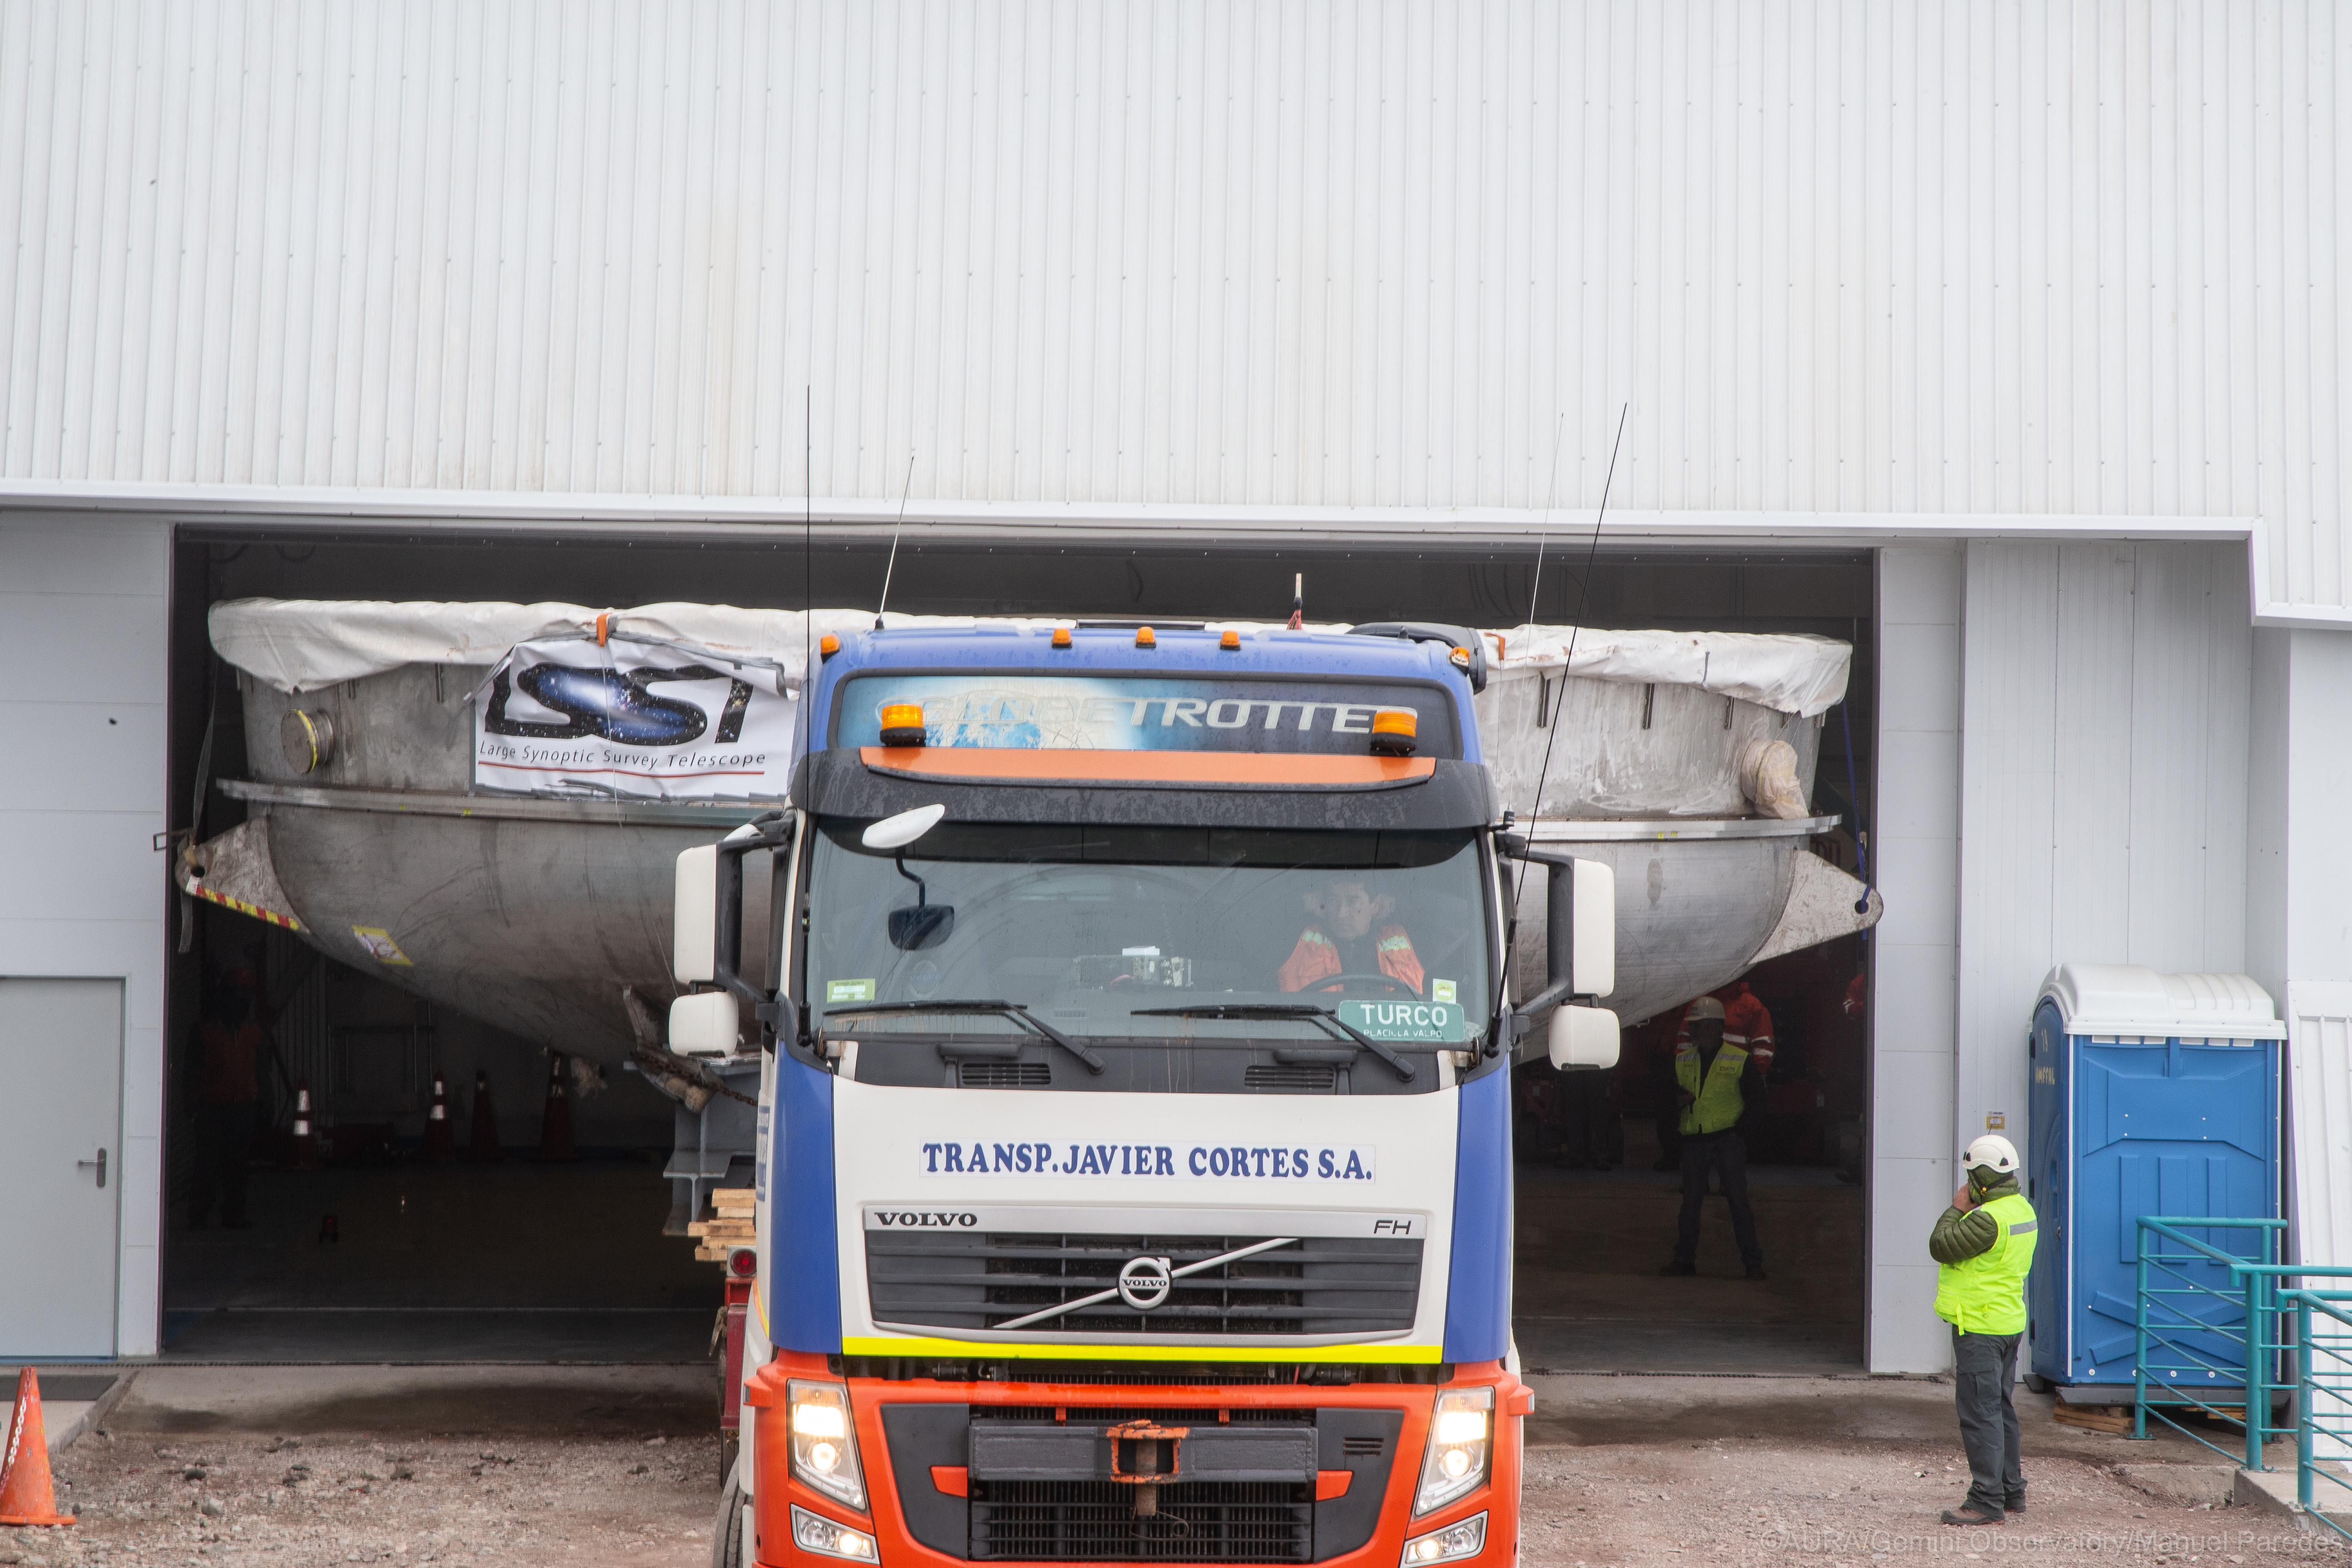

LSST Coating Chamber Arrival

November 11, 2018 - The Coating Chamber for the Large Synoptic Survey Telescope (LSST) arrived on the summit of Cerro Pachón, safely completing a 15 week journey from Deggendorf, Germany, where it was constructed. The 128-ton Coating Chamber is the largest single piece of equipment to arrive at the LSST observatory site to date, and will soon be joined by the Telescope Mount Assembly (TMA), from Spain, and the 8.4-meter Primary/Tertiary (M1M3) Mirror, from the United States, which are expected to arrive in 2019.

Credit: Manuel Paredes/AURA/International Gemini Observatory/NOIRLab/NSF